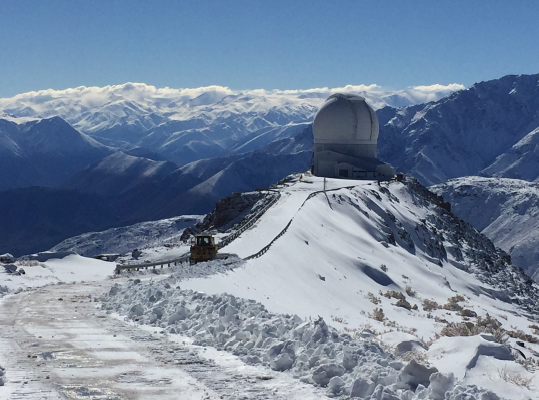

SOAR building, Winter 2018

Credit: NOIRLab